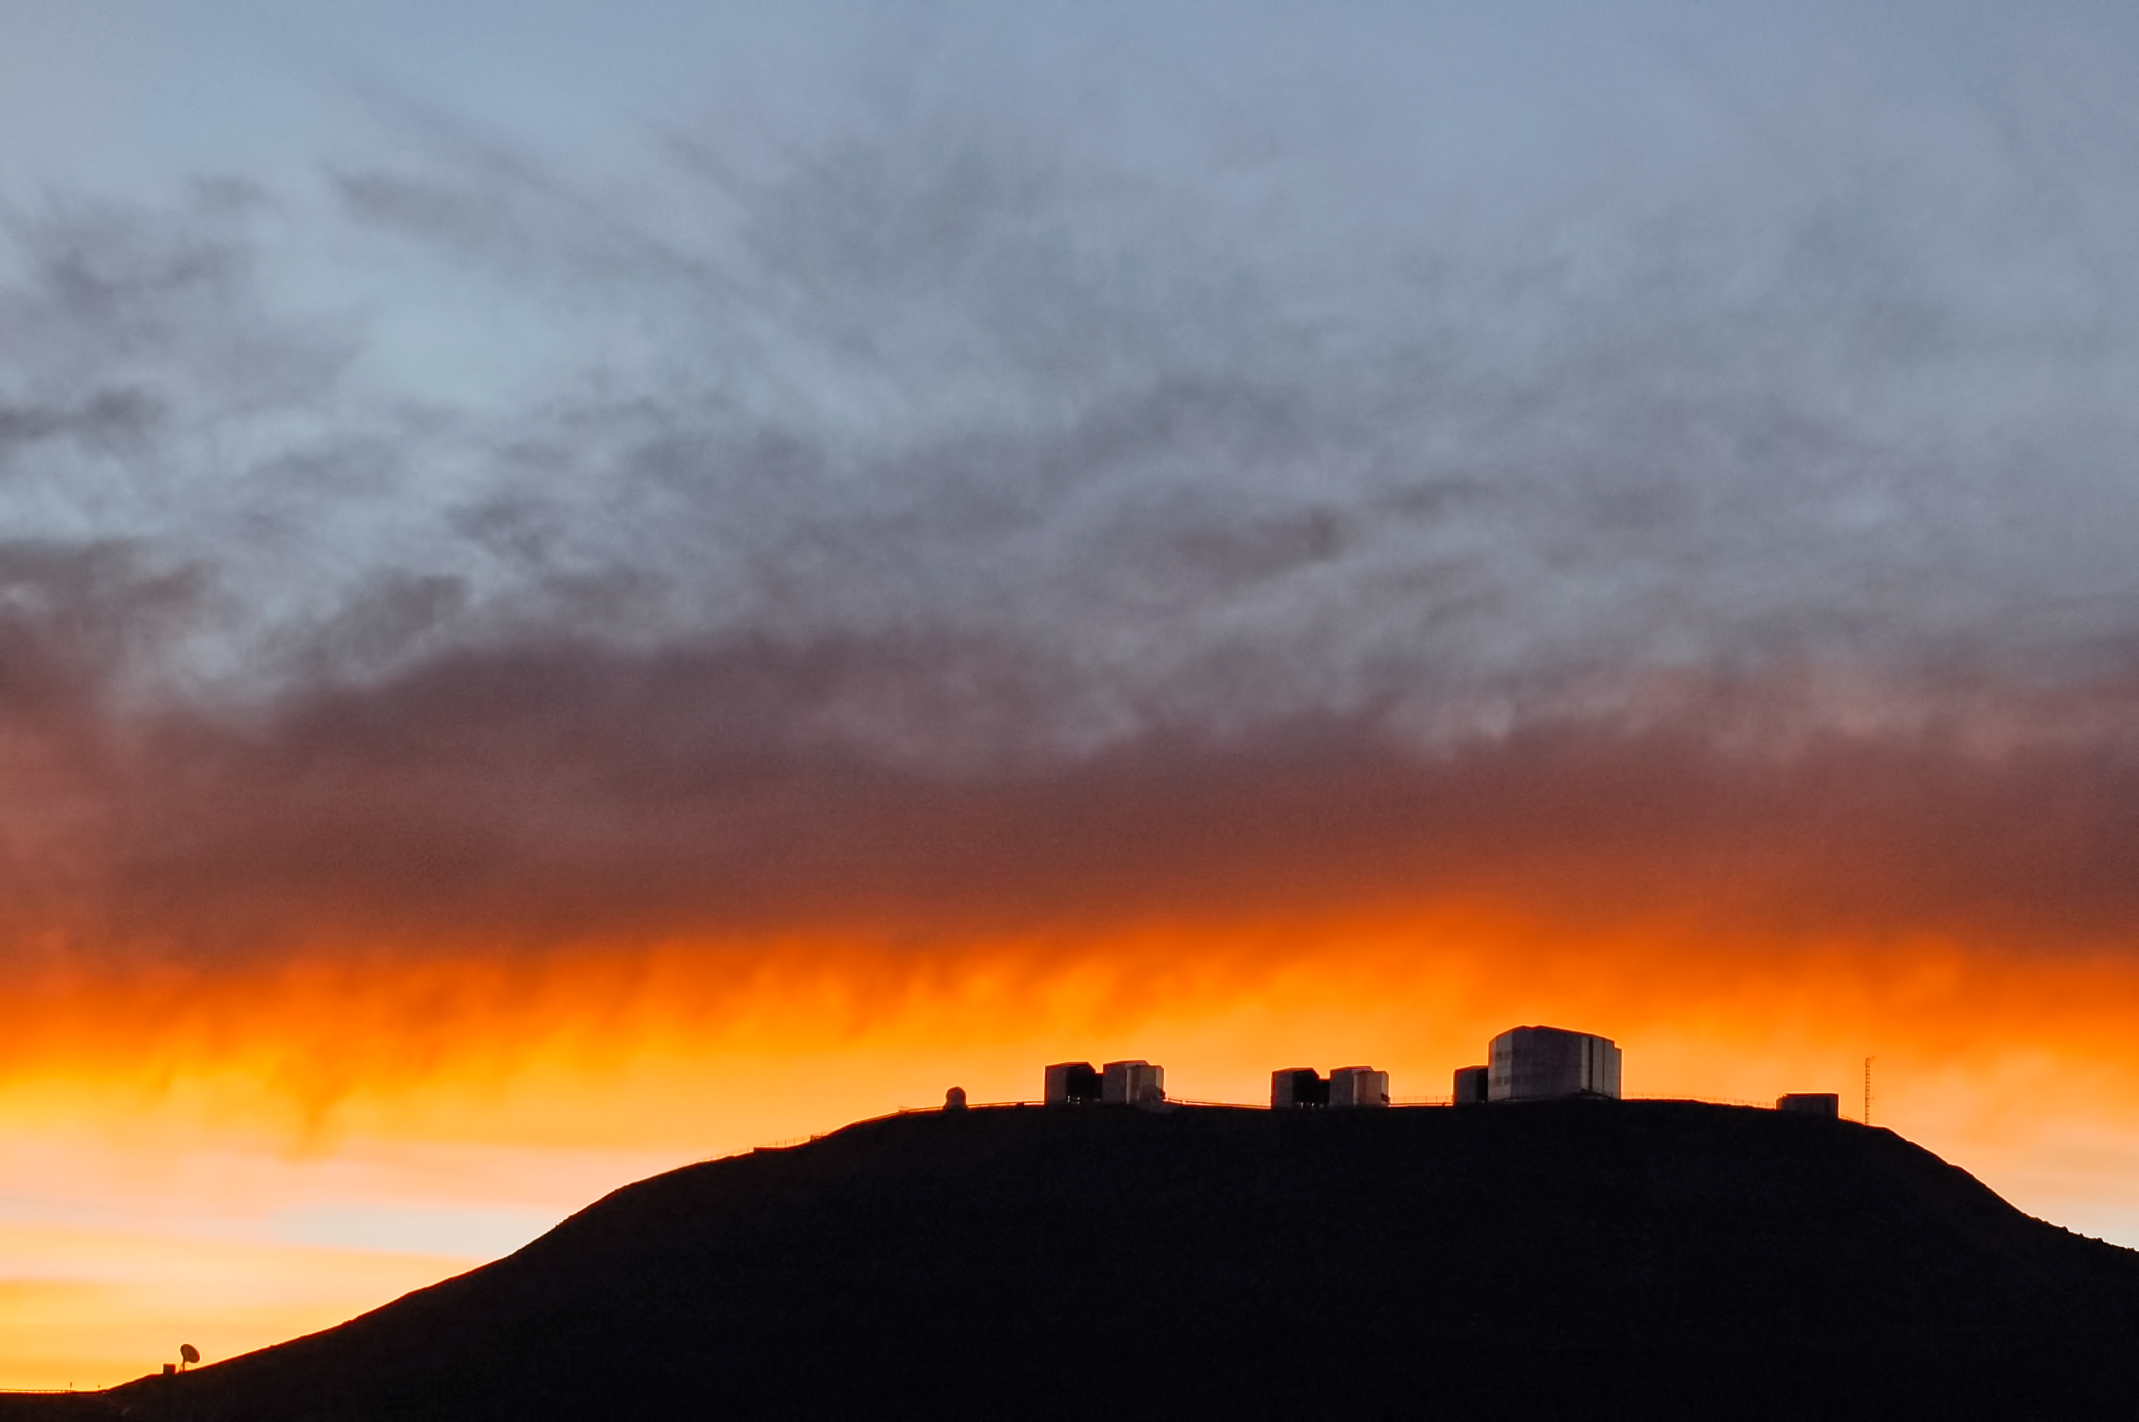

Clouds over Paranal

It is very rare to see clouds over Paranal Observatory, at 2600-metres over the sea level in one of the driest deserts on Earth, the Atacama. But when it happens, the view is magnificent. Luckily for us, ESO's Photo Ambassador Gabriel Brammer was there to capture the moment.

Credit: ESO/G. Brammer